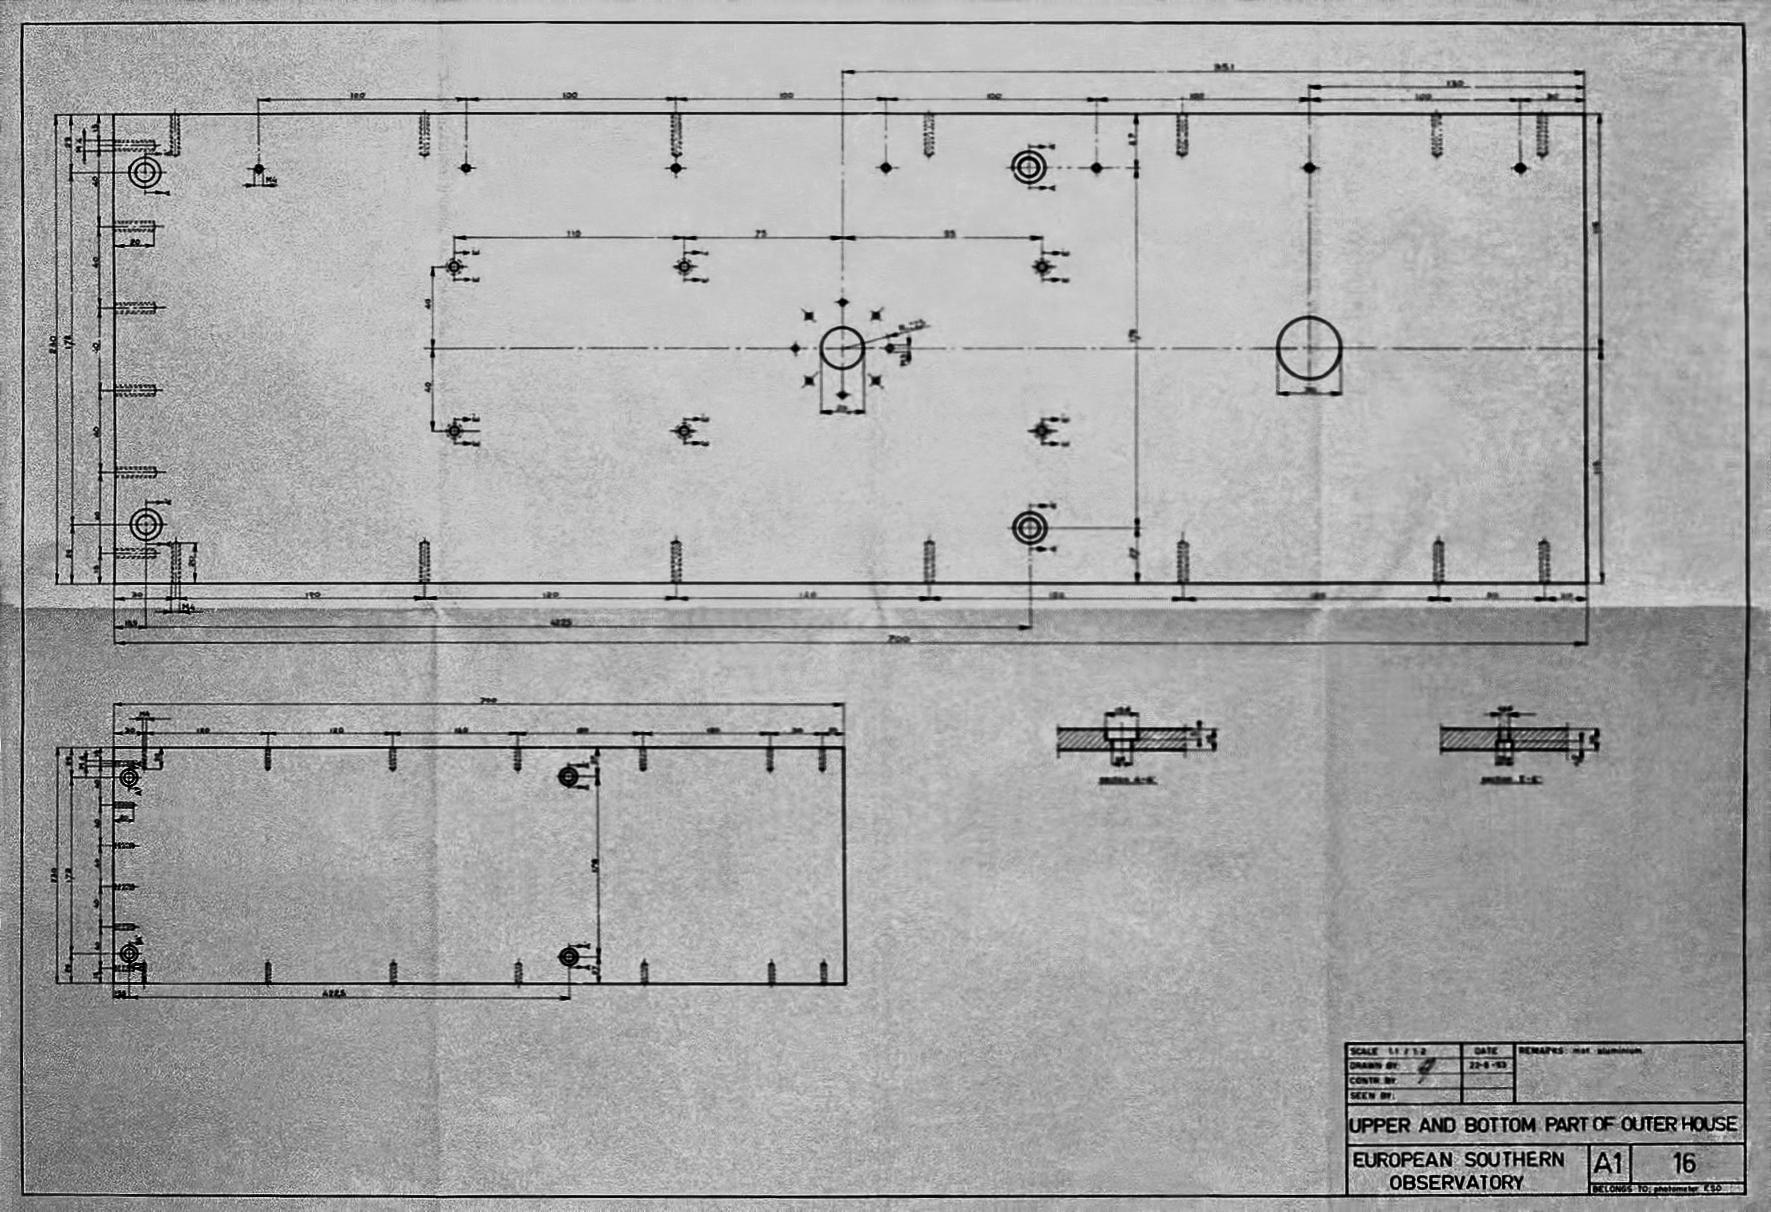

Construction drawings of the ESO 1-metre telescope.

Construction drawings of the upper and bottom outer house of the ESO 1-metre telescope.

Credit: ESO